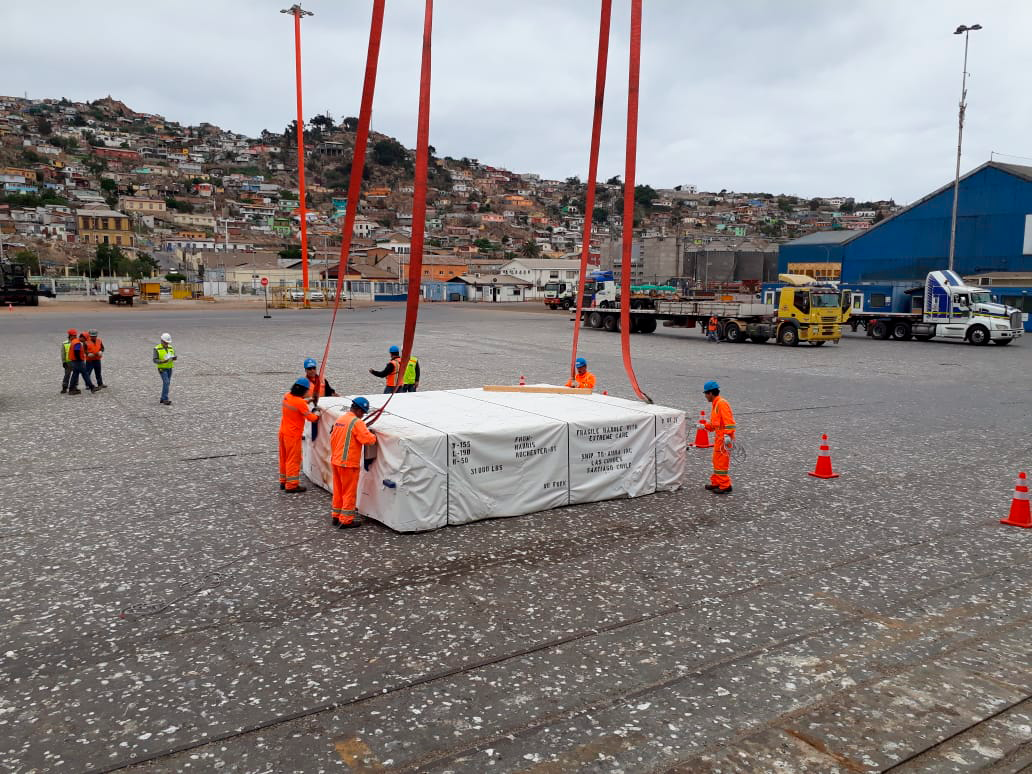

M2 Arrives in Chile

On December 7, 2018, the vessel carrying the LSST Secondary Mirror (M2) arrived at the Port of Coquimbo in Chile, and M2 was safely offloaded.

Credit: Rubin Observatory/NSF/AURA